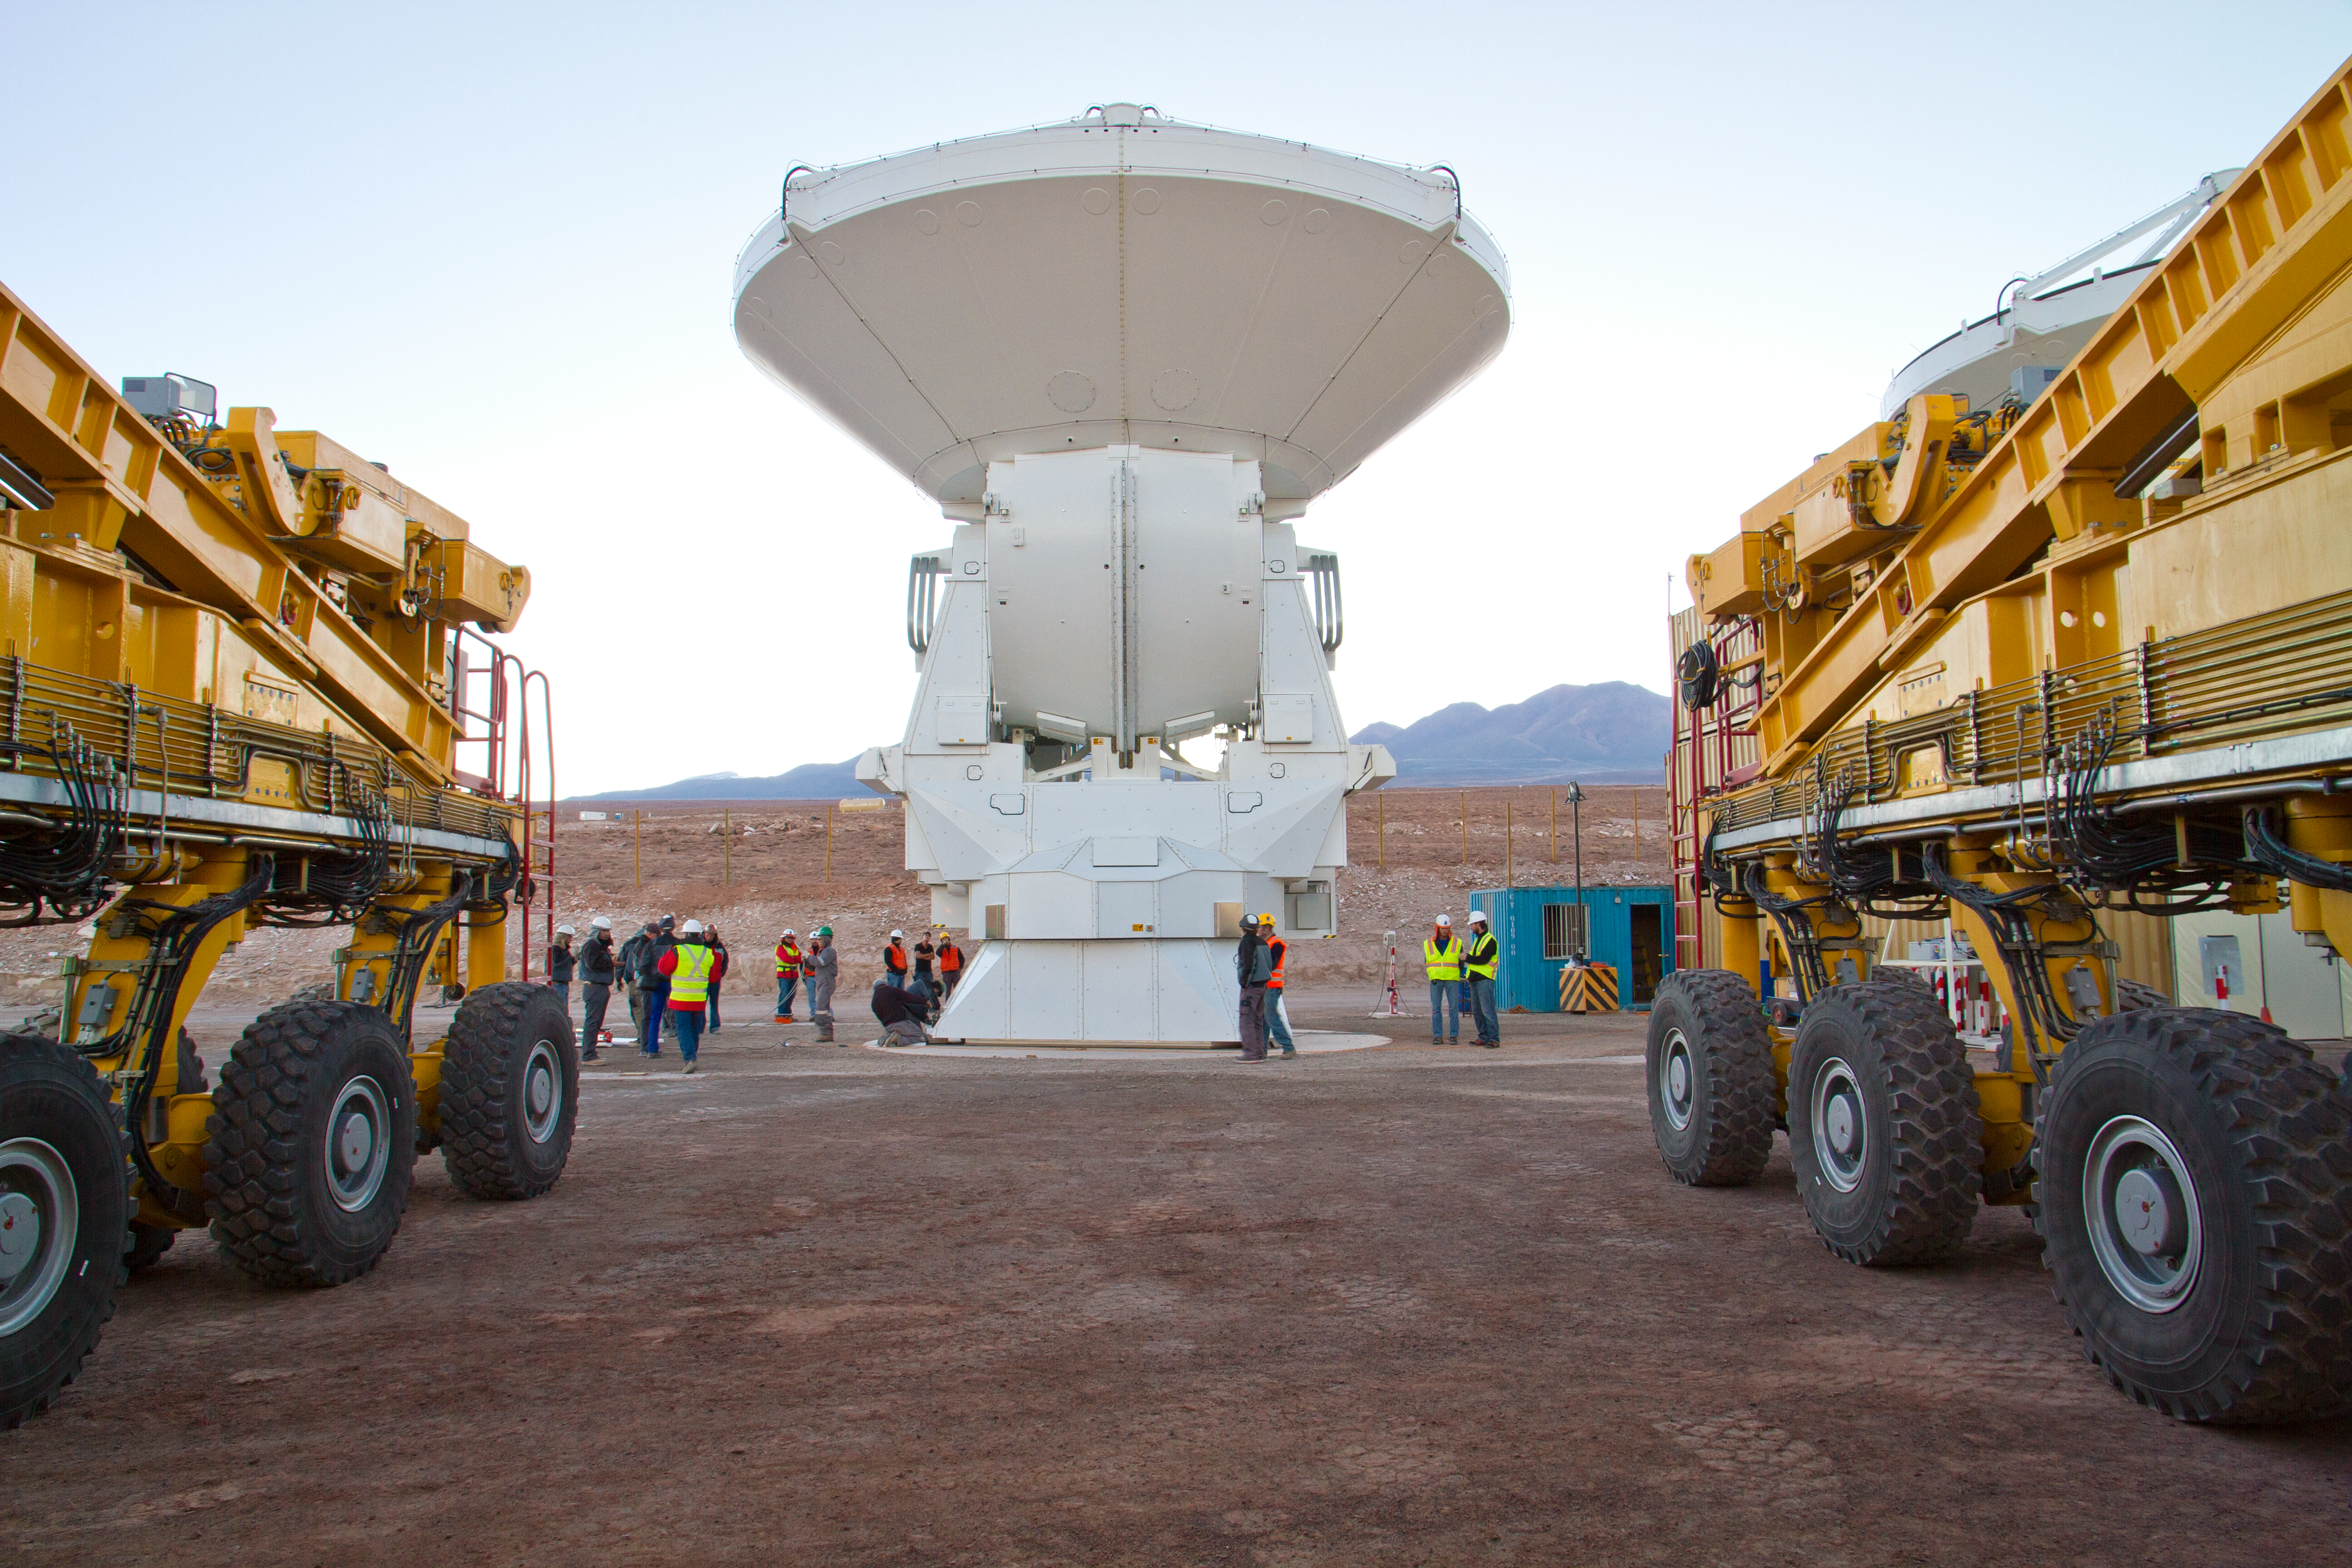

First European ALMA antenna handed over to Joint ALMA Observatory

The first European antenna for ALMA is moved the short distance from the Site Erection Facility, where it was assembled, to the Operations Support Facility on one of the giant yellow ALMA transporter vehicles. The two sites are next to each other, at an altitude of 2900 metres in the foothills of the Chilean Andes. This short trip marks the handover of the antenna from the AEM Consortium (Thales Alenia Space, European Industrial Engineering, and MT-Mechatronics), who built it, to the ALMA Observatory. The antenna weighs about 95 tonnes, and its dish has a diameter of 12 metres. It joins other antennas provided by the North American and East Asian ALMA partners. After testing at the OSF, it will be moved up to the 5000-metre Chajnantor plateau, where the ALMA telescope is taking shape.

Read more about this event on http://www.eso.org/public/announcements/ann11022/

Credit: ESO/S. Rossi